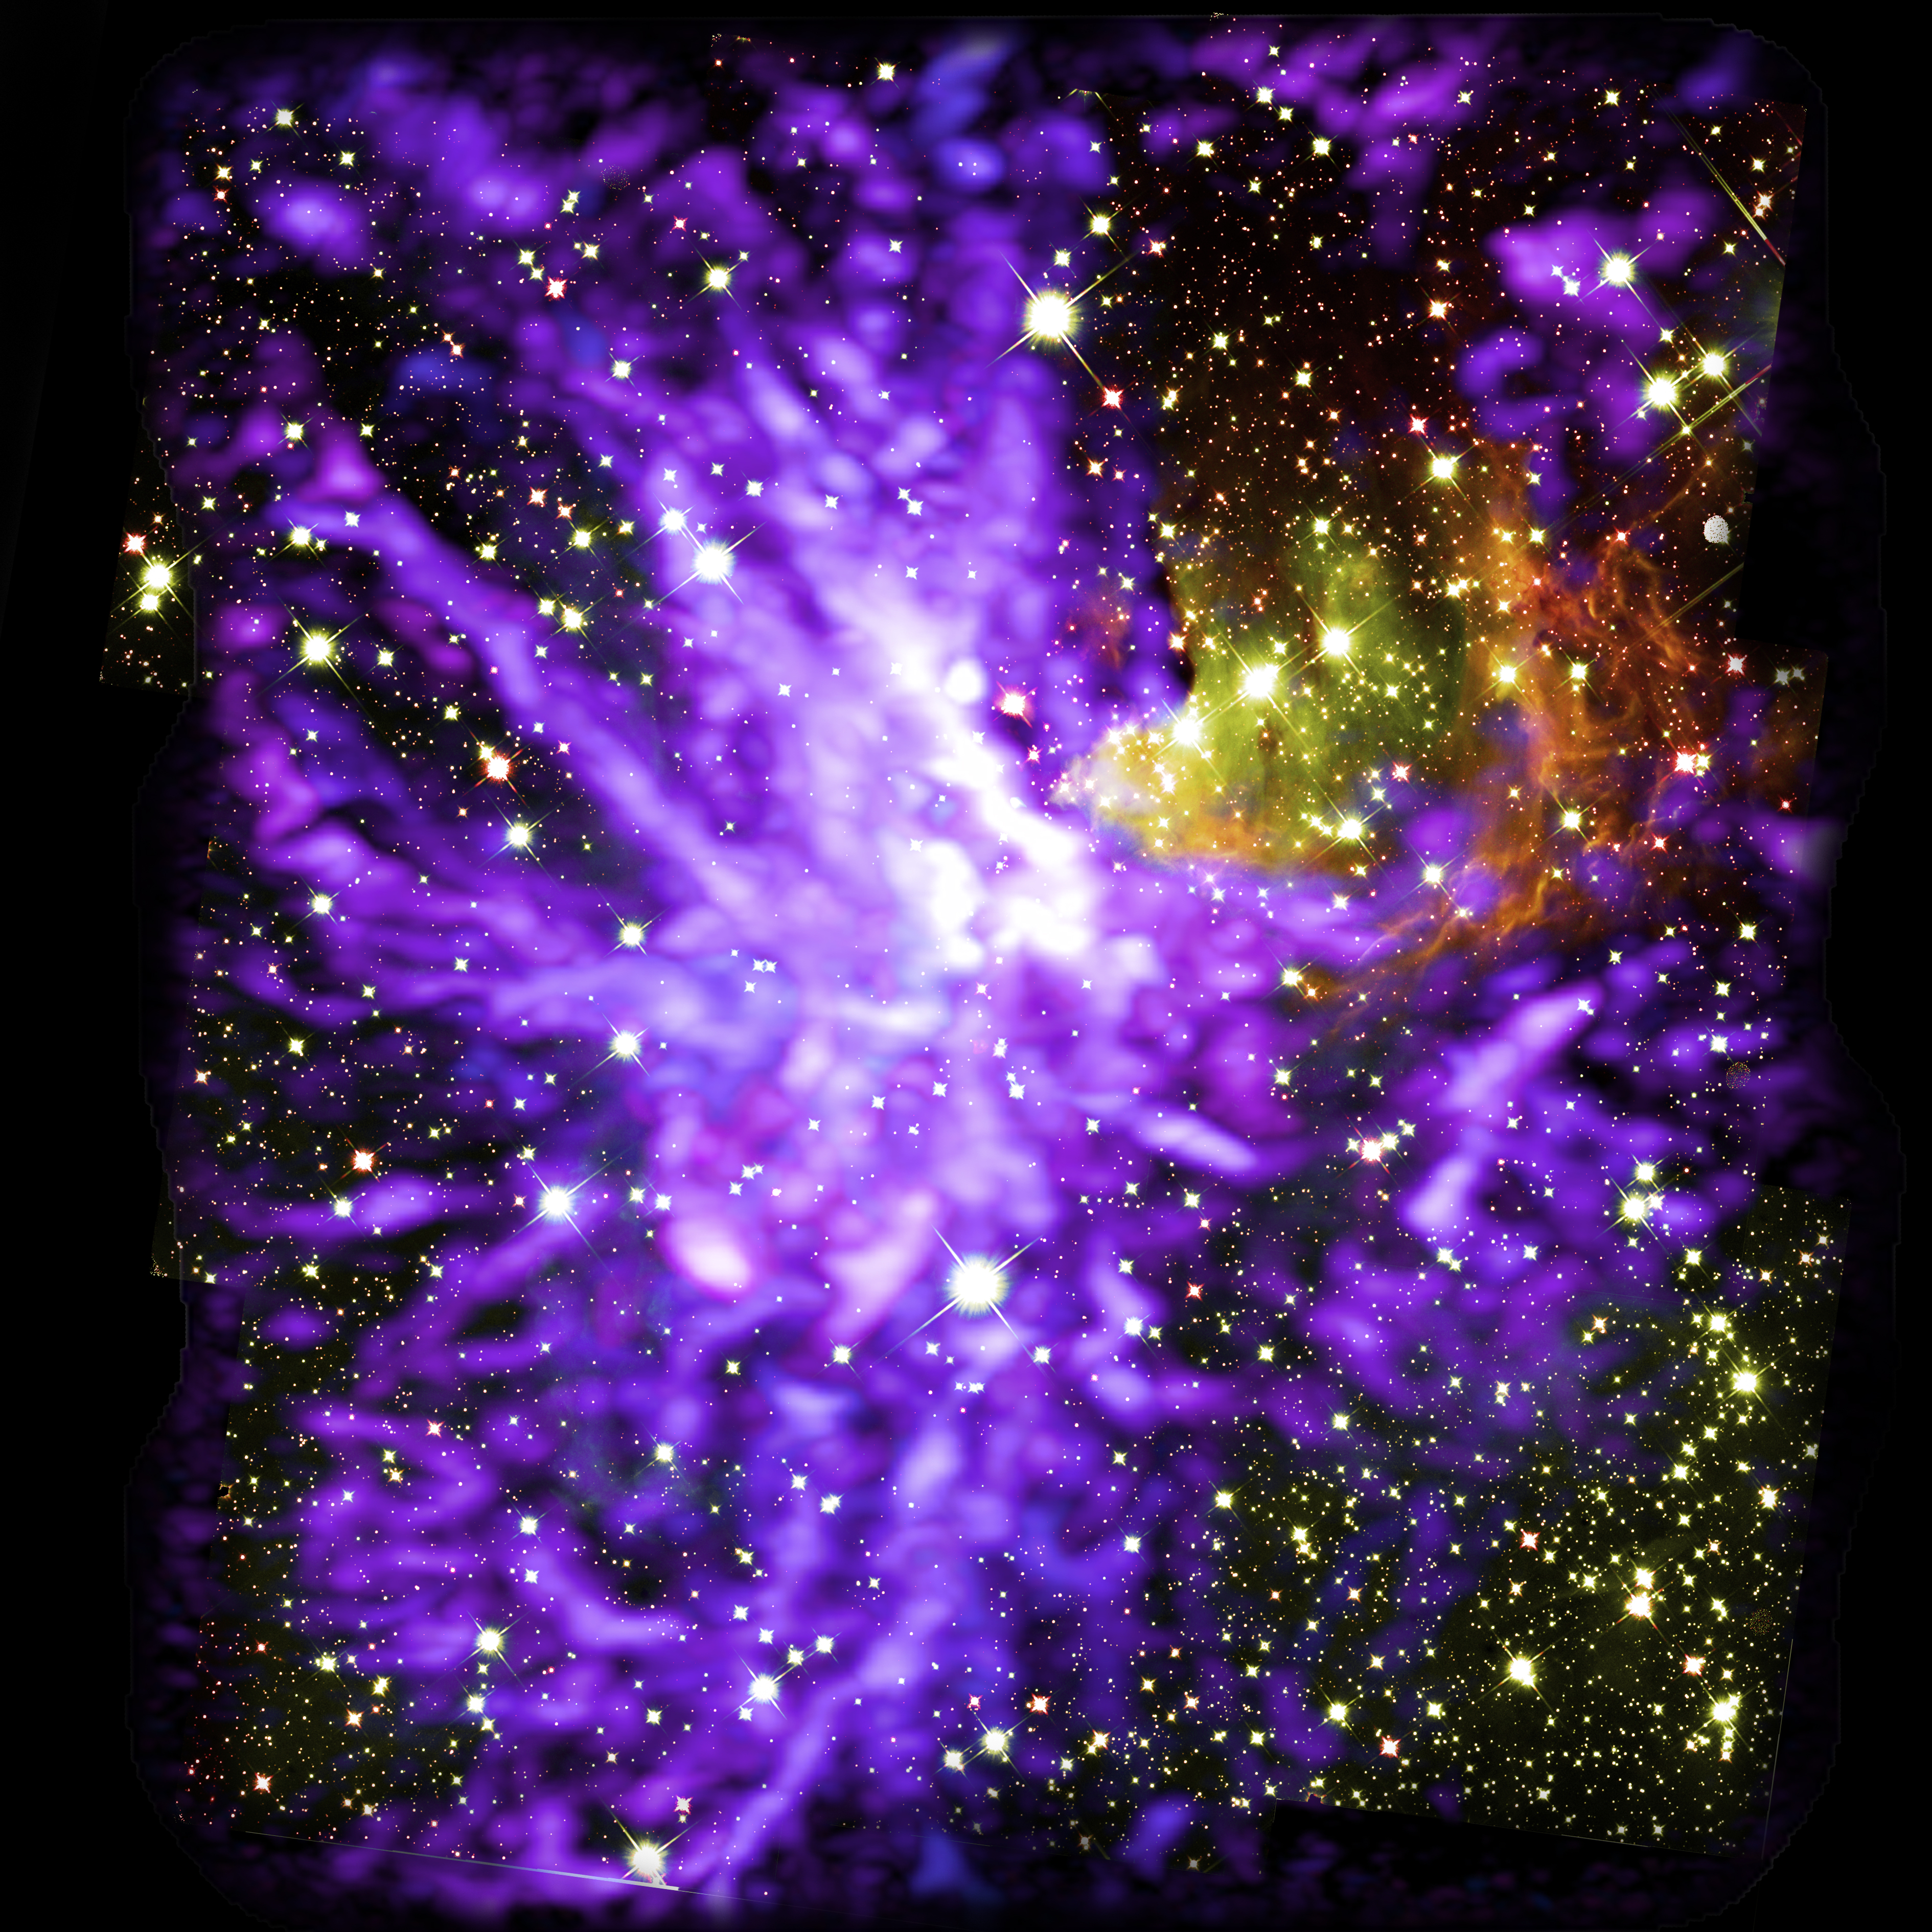

ALMA Mosaic Star Cluster

Image of star cluster G286.21+0.17, caught in the act of formation. This is a multiwavelength mosaic of more than 750 ALMA radio images, and 9 Hubble infrared images. ALMA shows molecular clouds (purple) and Hubble shows stars and glowing dust (yellow and red).

Credit: ALMA (ESO/NAOJ/NRAO), Y. Cheng et al.; NRAO/AUI/NSF, S. Dagnello; NASA/ESA Hubble